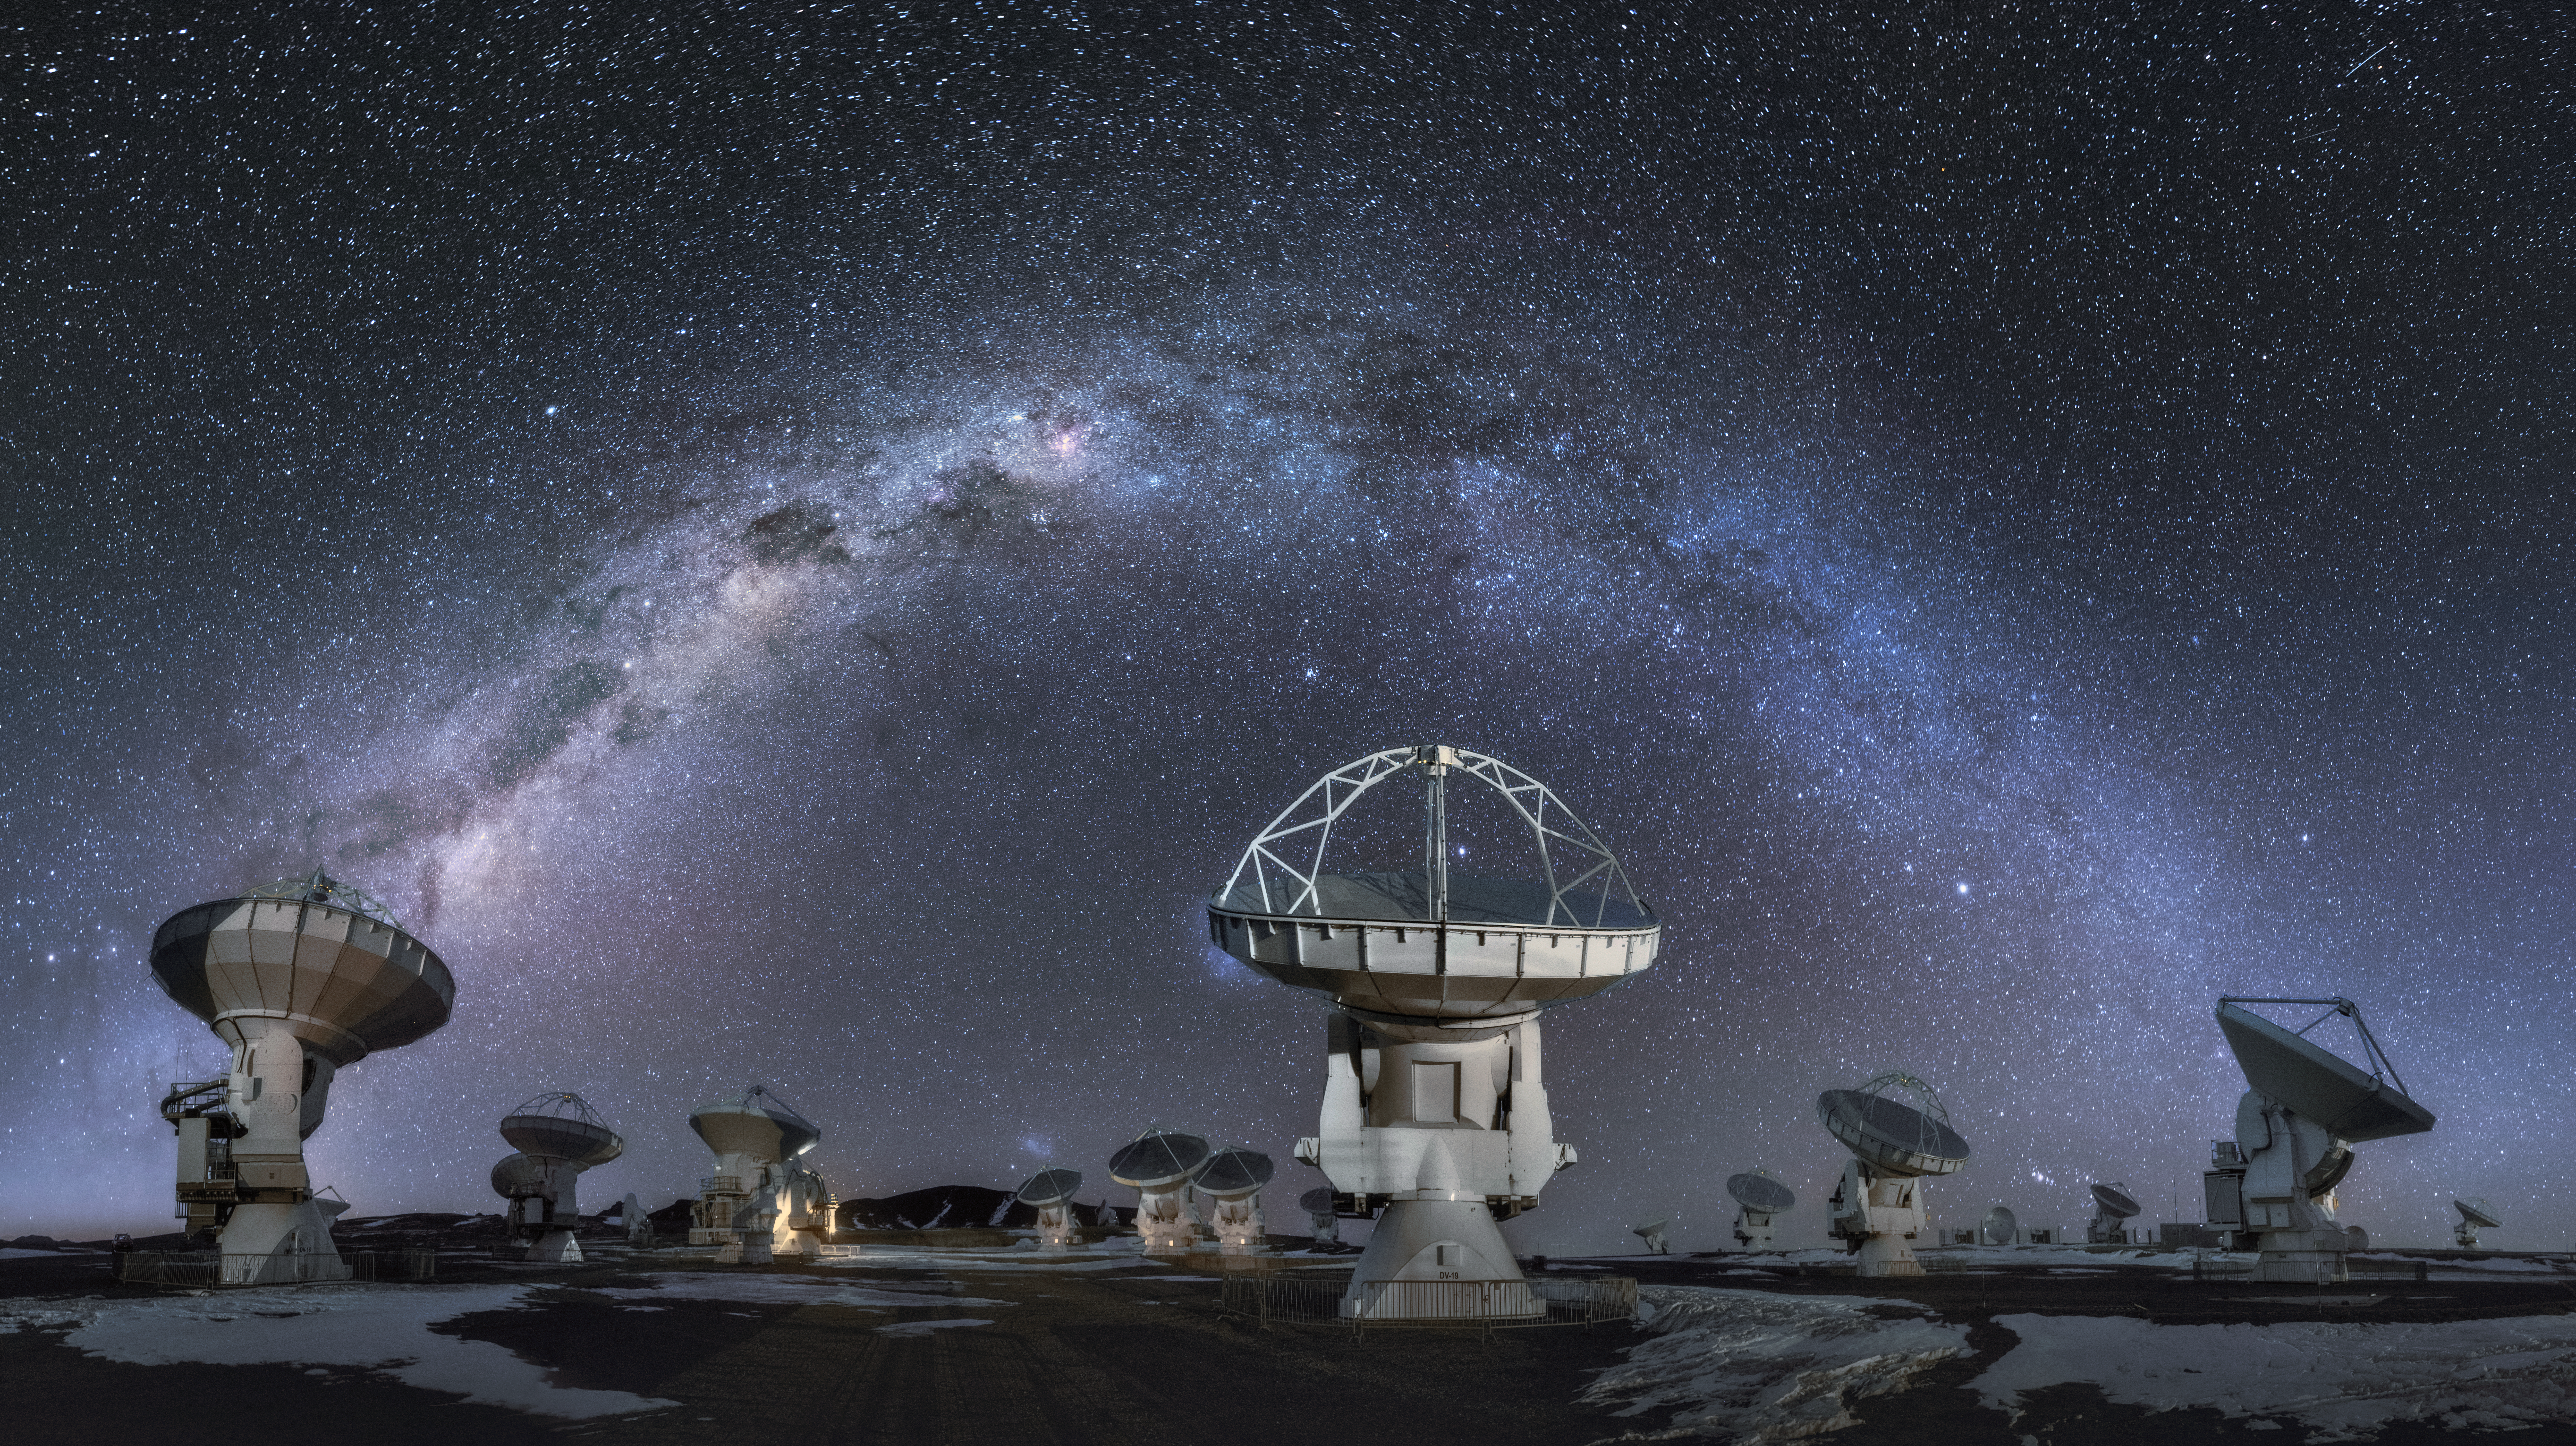

Galactic arch over ALMA

The Milky Way arches over some of the 66 antennas that constitute the Atacama Large Millimeter/submillimeter Array (ALMA). This unique telescope peers into some of the coldest objects in our Galaxy and the beyond: molecules, interstellar dust and the building block of life itself.

Credit: D. Kordan/ESO